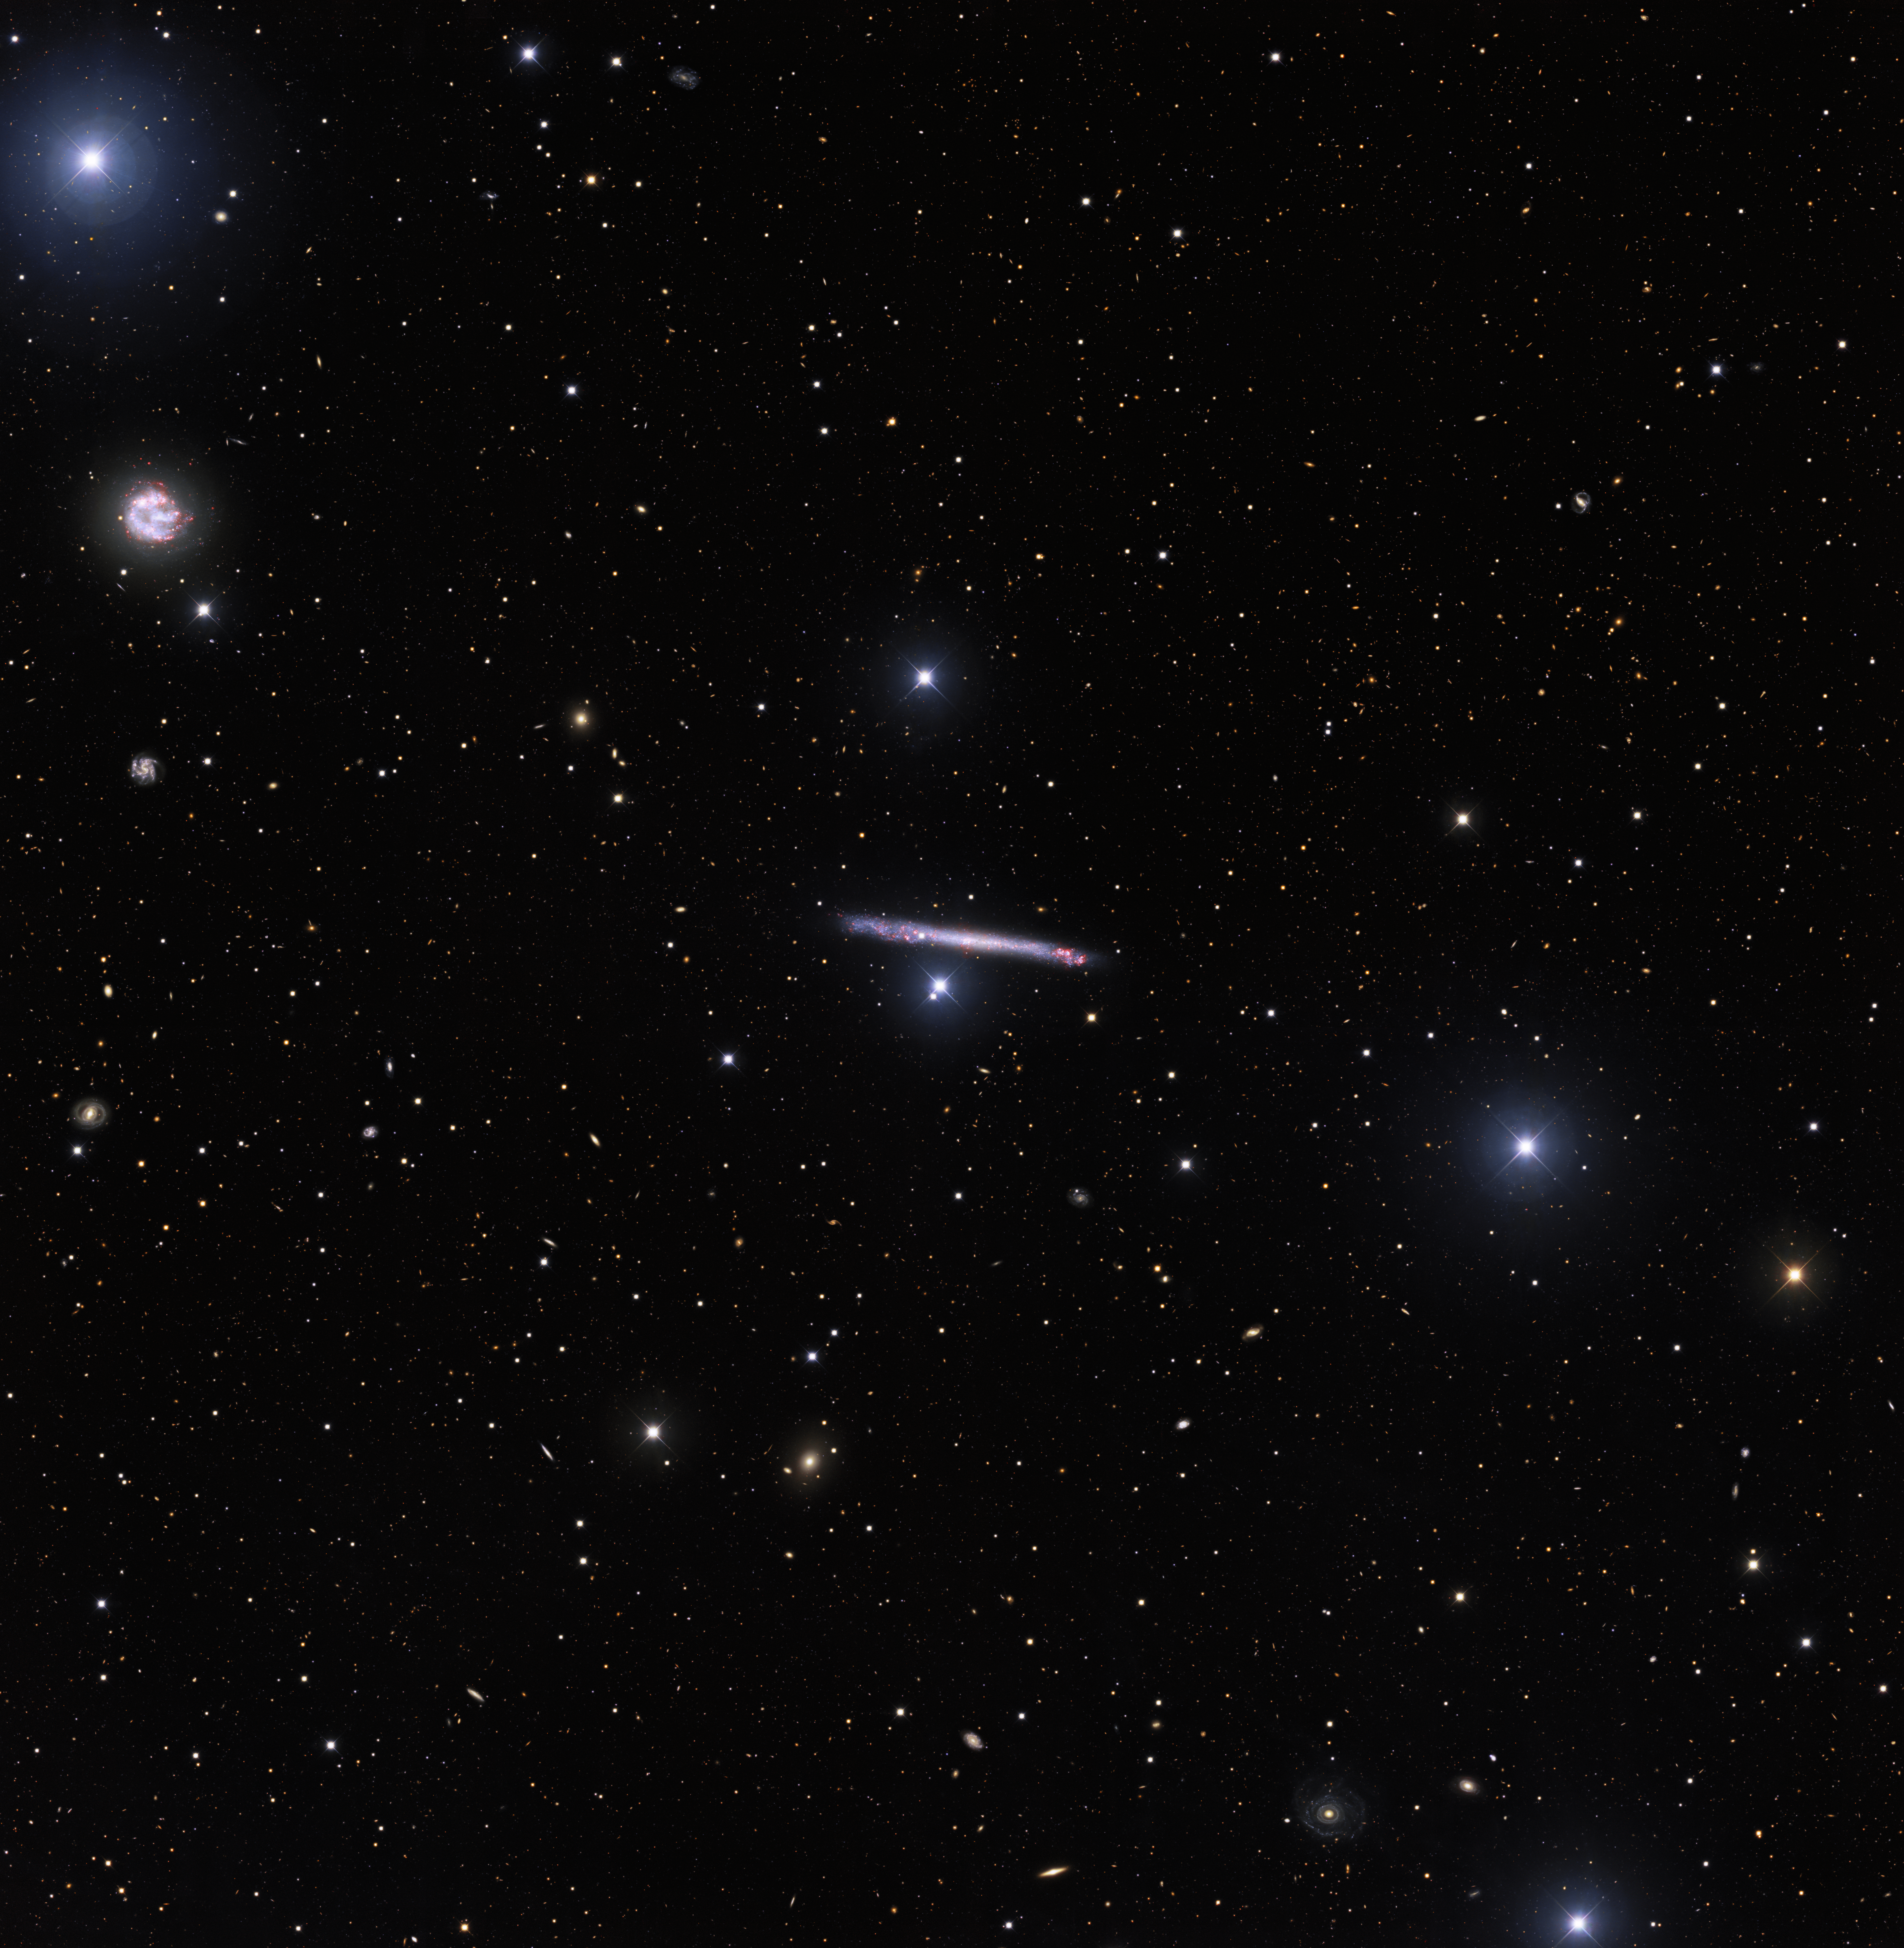

Portrait of a Needle Galaxy

Full view of the field around Image of the Week iotw2101. The individual images are here.

Credit: KPNO/NOIRLab/NSF/AURA. Acknowledgments:PI: M T. Patterson (New Mexico State University)Image processing: Travis Rector (University of Alaska Anchorage), Mahdi Zamani & Davide de Martin